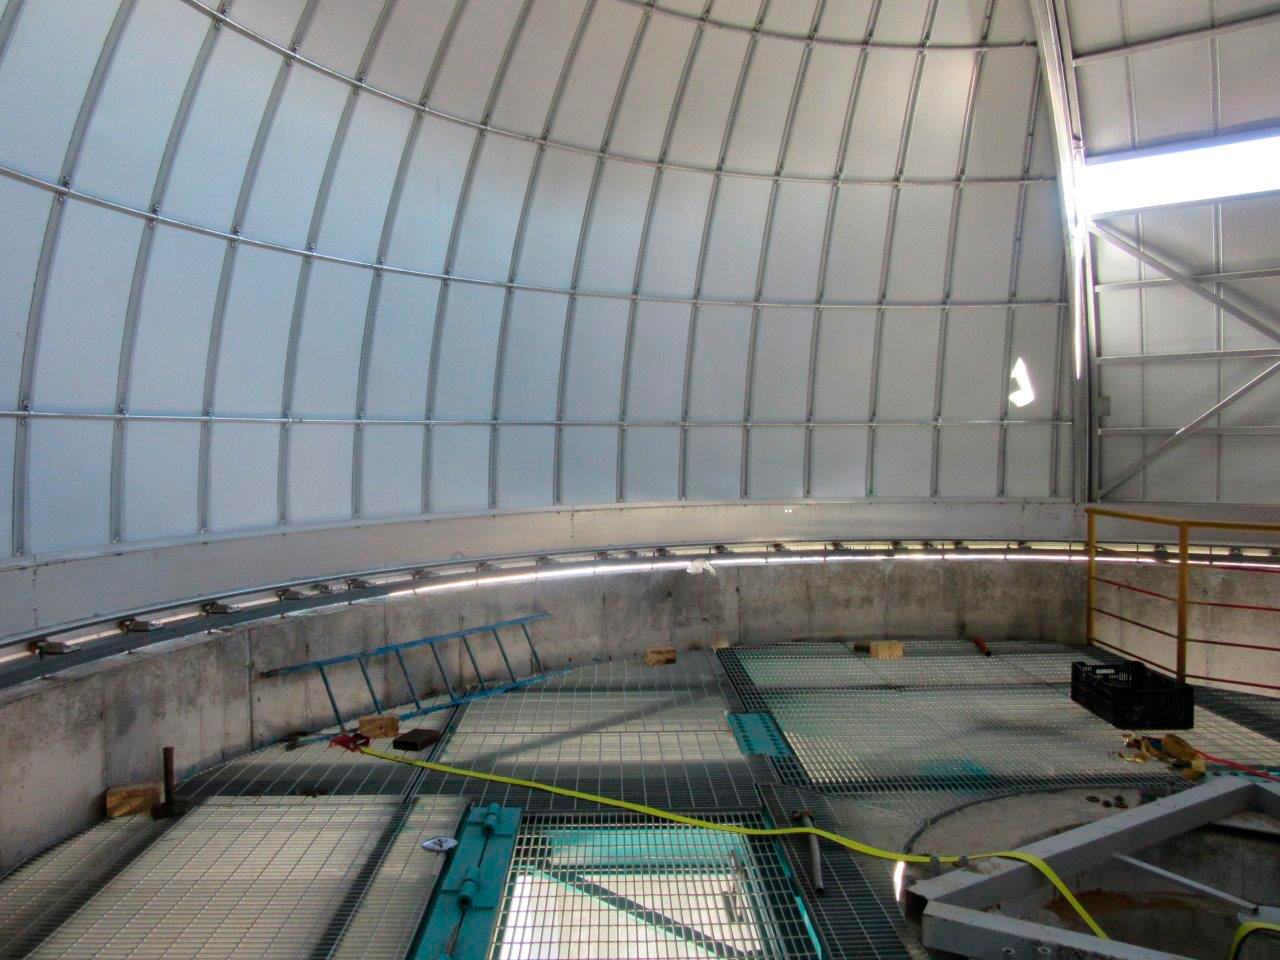

Ash Dome Installation

The Ash Dome was safely lifted and installed on the Auxiliary Telescope this week.

Credit: Rubin Observatory/NSF/AURA